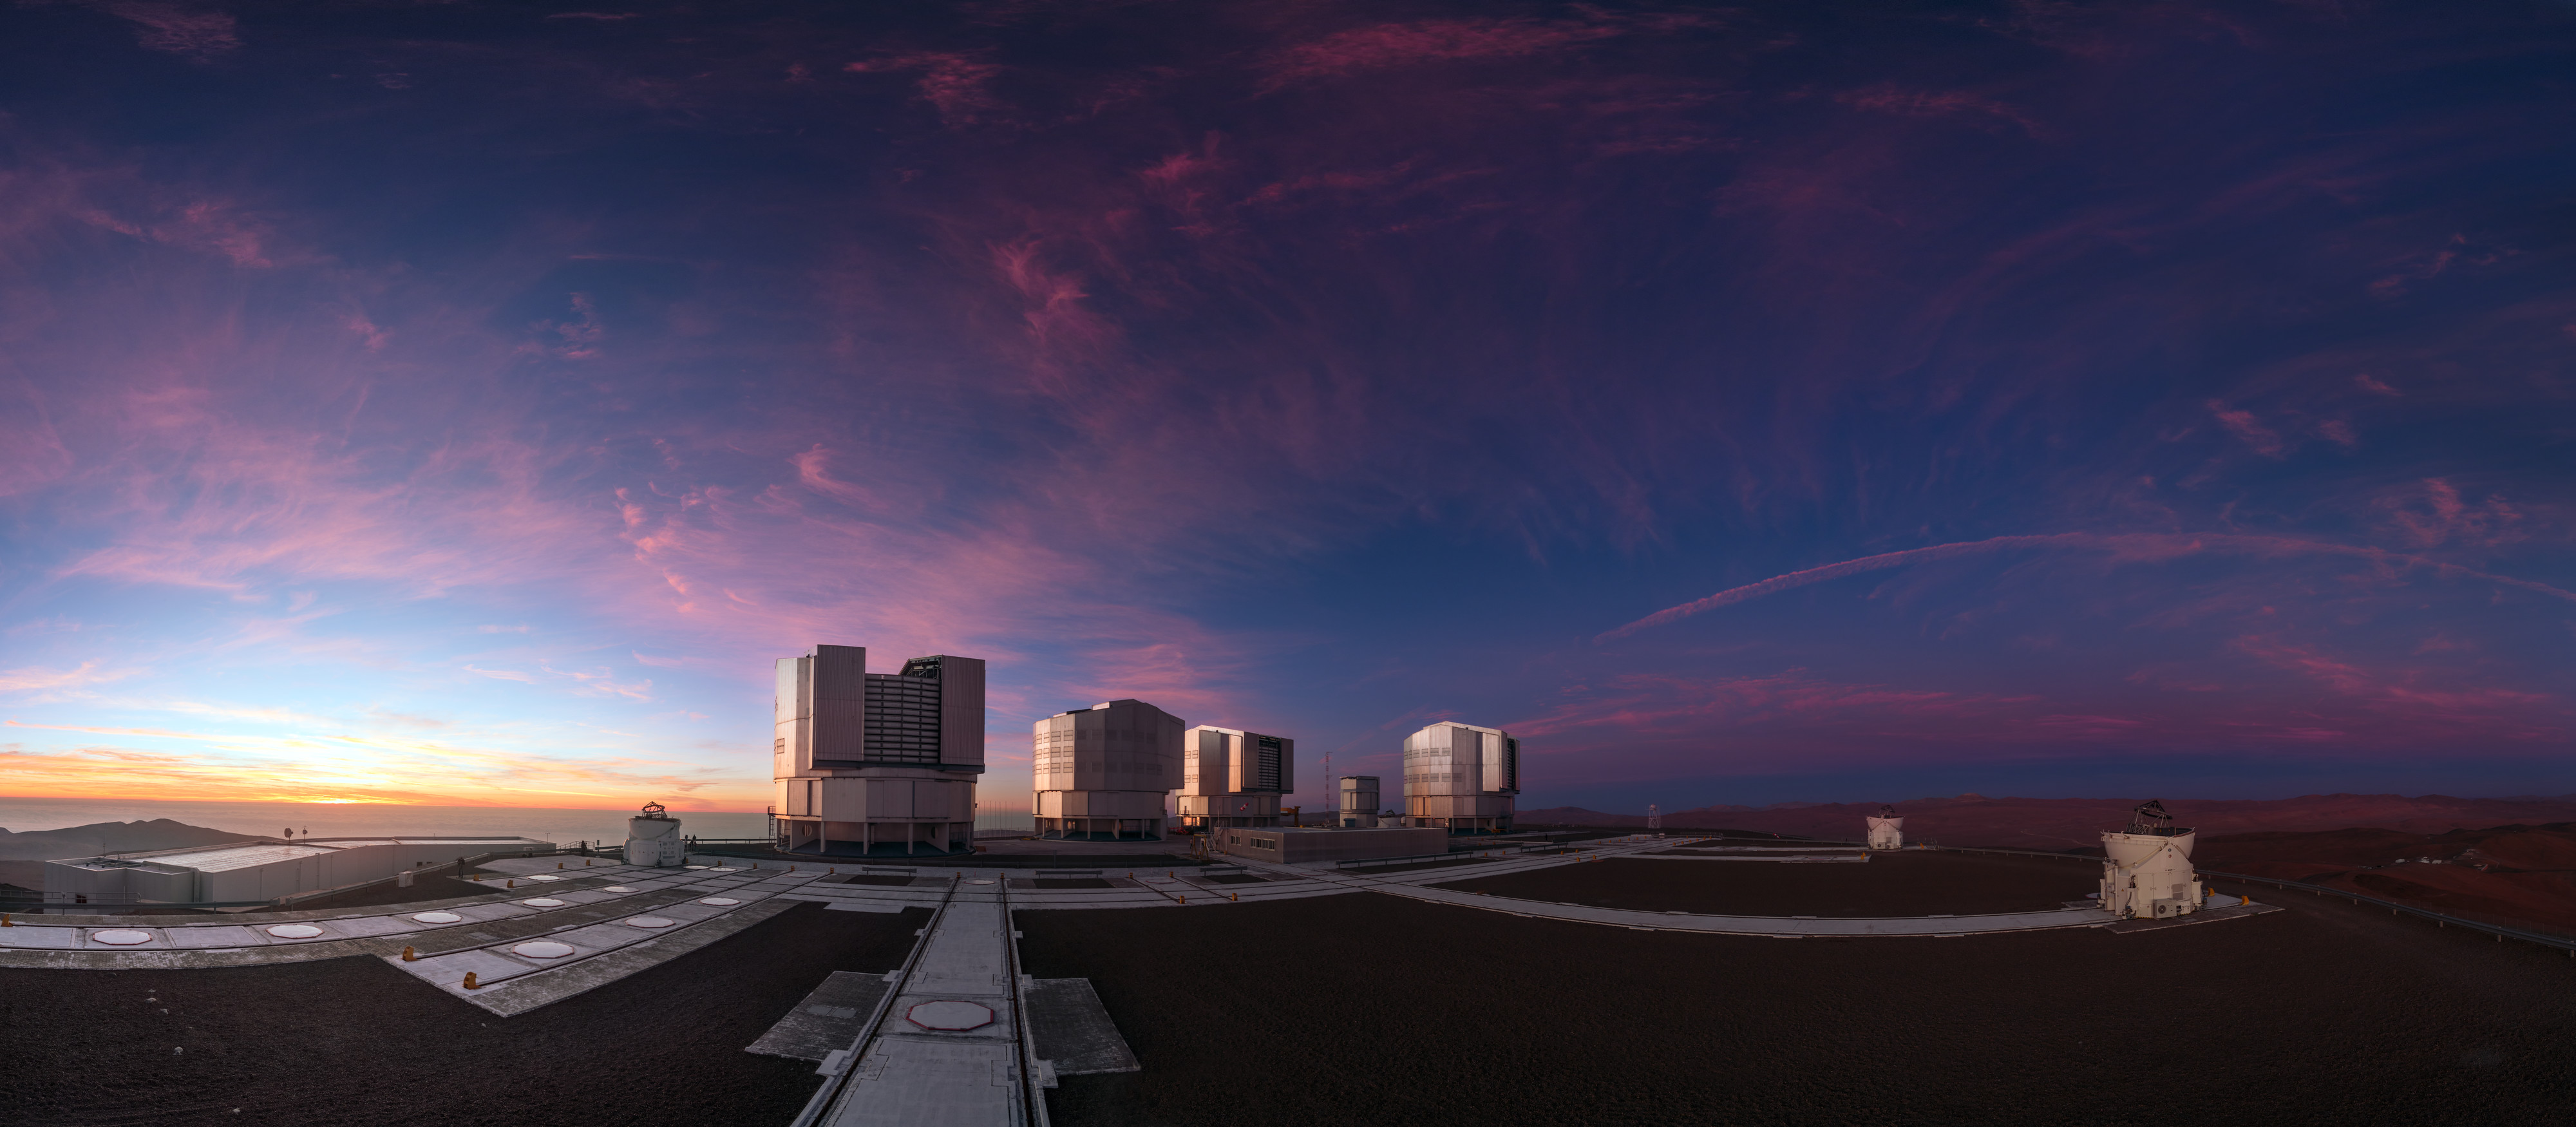

The Whole Family

As the Sun sets, ESO’s Very Large Telescope (VLT) springs into action to begin its nightly mission. Consisting of four 8.2-metre Unit Telescopes (UTs) — named Antu, Kueyen, Melipal, and Yepun — and four smaller 1.8-metre Auxiliary Telescopes (ATs), the VLT is one of the most advanced telescope facilities in the world. All eight telescopes can be seen in this image, the smaller and rounder ATs scattered amongst the larger and more angular UTs.

Credit: ESO/P. Horálek